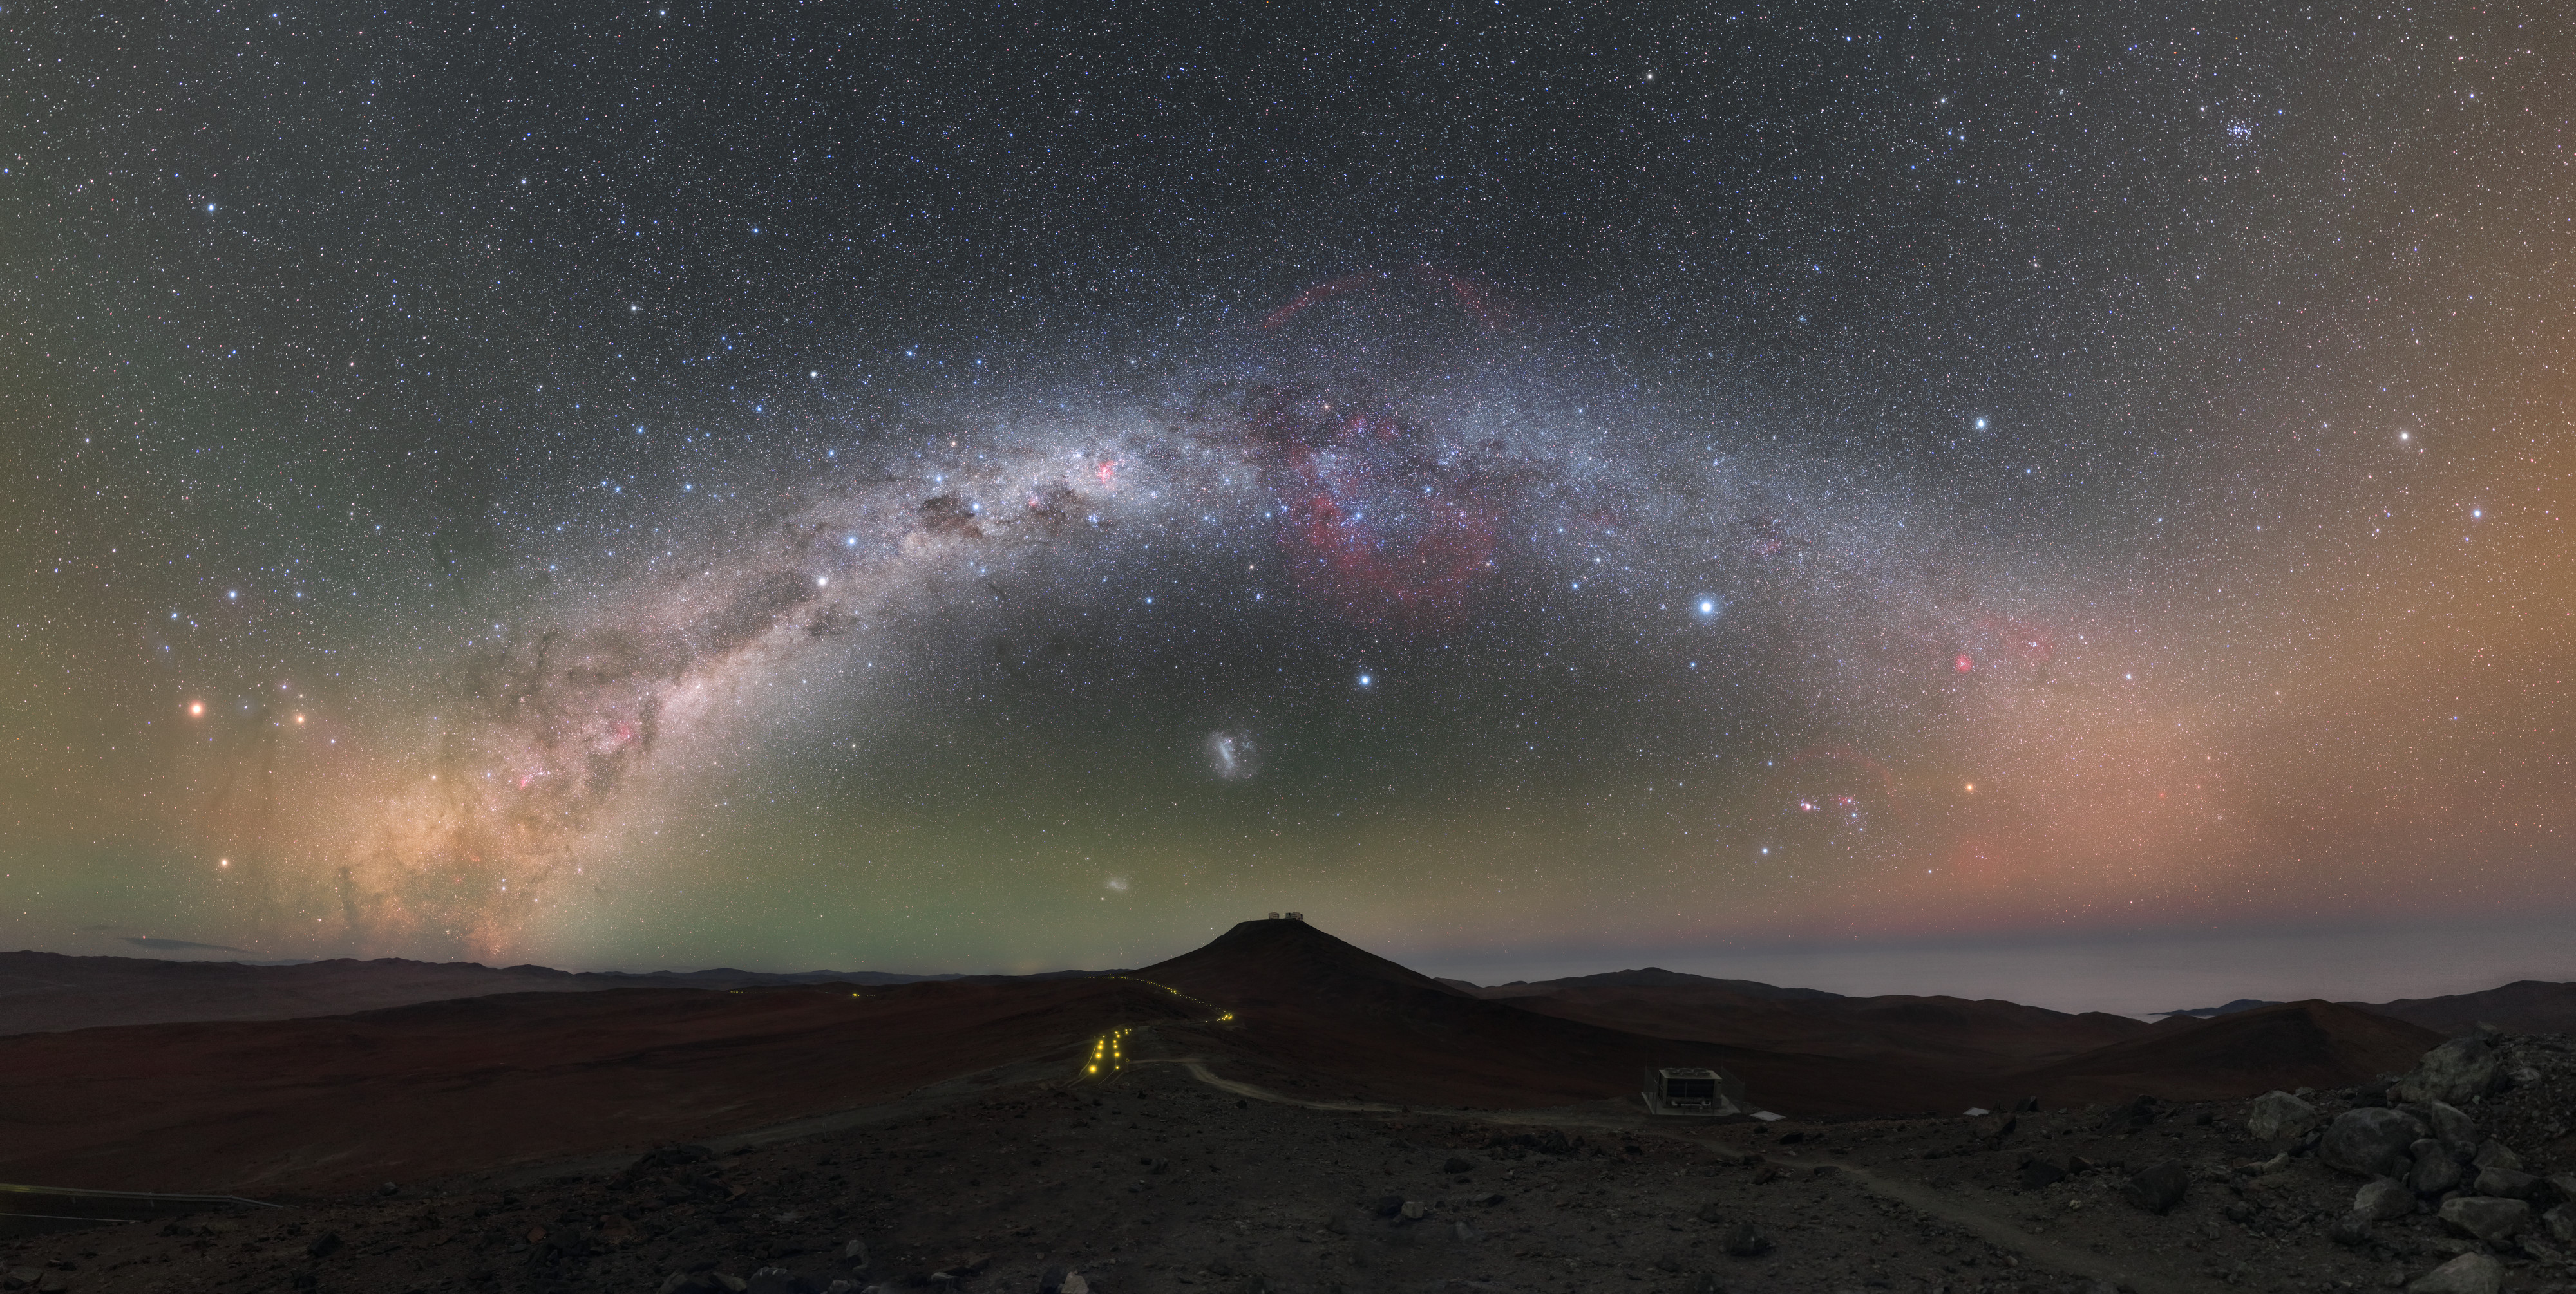

A Kaleidoscope of Colour

Incredible splashes of colour — greens, reds, blues, and every colour in between — paint the night sky above ESO’s Paranal Observatory in Chile, illuminating the barren desert landscape below. The light from billions of stars, glowing nebulae, and other cosmic phenomena creates the giant arch of the Milky Way, which stretches across the sky and perfectly frames the Very Large Telescope (VLT) sitting atop the peak at the centre of the image (Cerro Paranal).

This particular view was taken from the site of ESO’s Visible and Infrared Survey Telescope for Astronomy (VISTA). The winding road between VISTA and the VLT can be seen below, illuminated by faint yellow lights. These are, notably, the only human-made lights visible in the entire scene — Paranal staff take great care not to create unnecessary light pollution that may hinder the astronomical work at the world-class observing site.

The Milky Way is not the only galaxy visible in this image. Two of our home galaxy’s natural satellites and nearest neighbours — the Large and Small Magellanic Clouds — can be seen as diffuse blobs of light tucked beneath the arch, bathed in natural green and red airglow.

Credit: ESO/P. Horálek